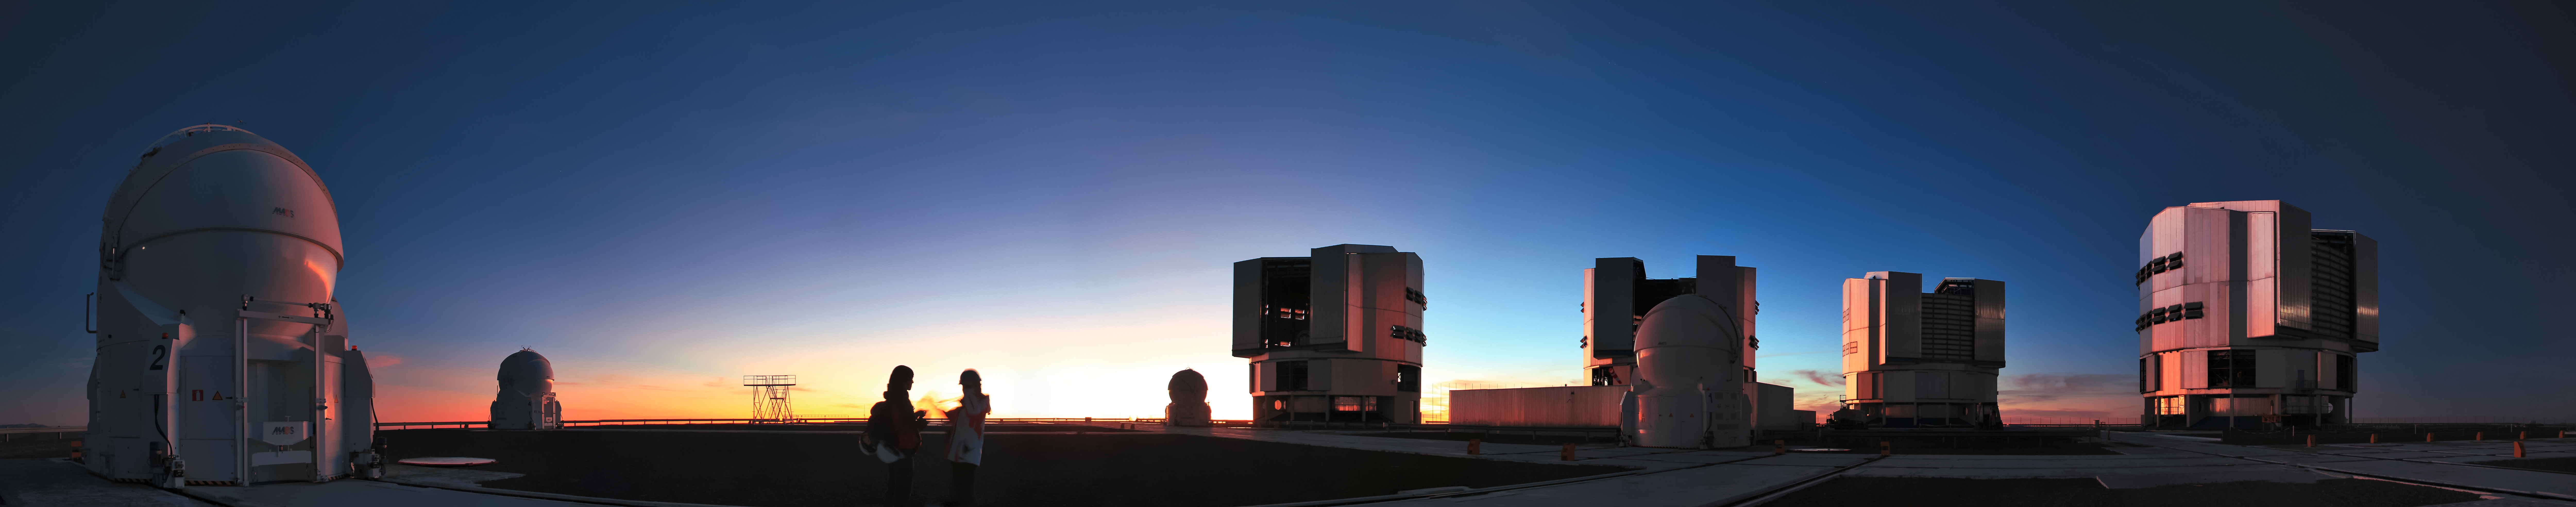

VLT family portrait

The entire family of Auxiliary Telescopes (AT) and Unit Telescopes (UT) that comprise ESO's Very Large Telescope (VLT) are captured in this panorama, taken at sunset. The VLT is the foremost ground-based optical astronomical observatory in the world and is located at ESO's Paranal Observatory in northern Chile.

Credit: D. Schreiner and S. Degezelle/ESO